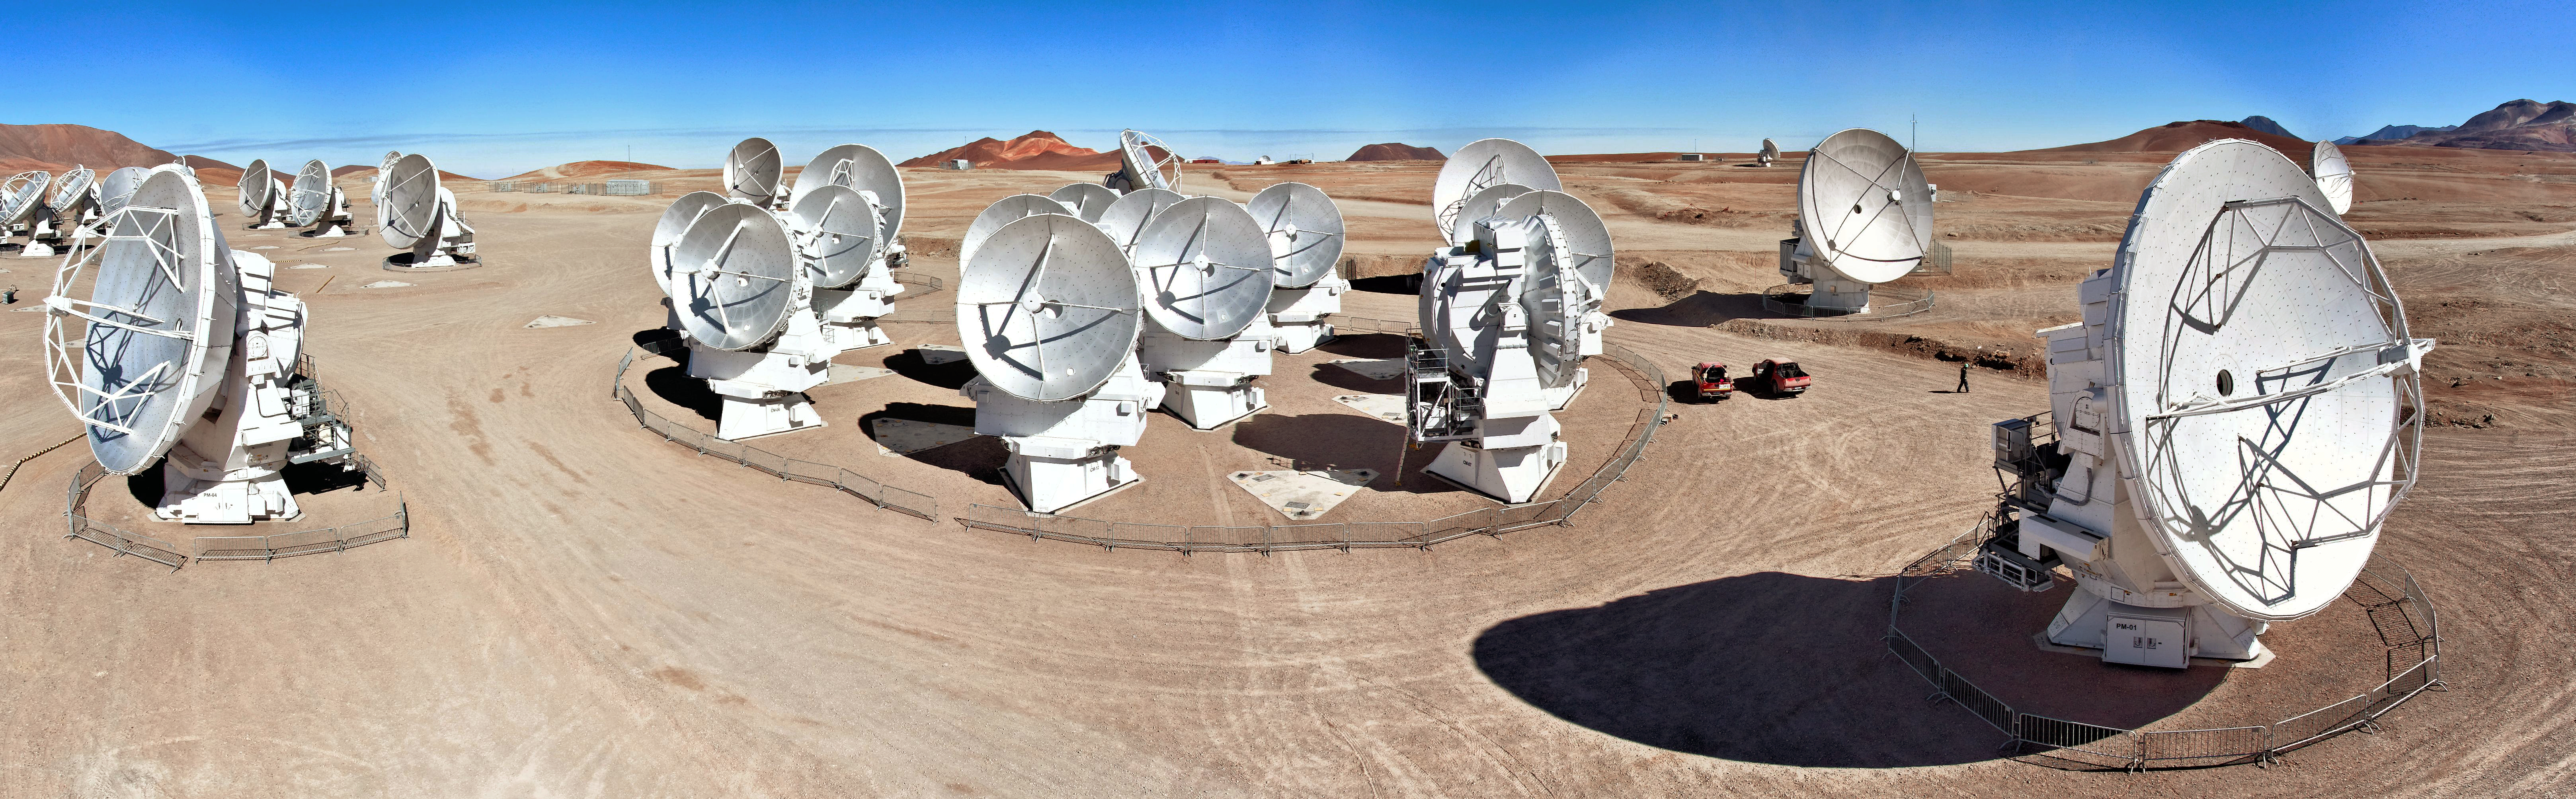

28 antennae

This wonderful panorama shows off 28 of the antennae that make up the Atacama Large Millimeter/submillimeter Array (ALMA). The array is situated on the Chajnantor plateau high in the Chilean Atacama Desert.

Credit: ESO